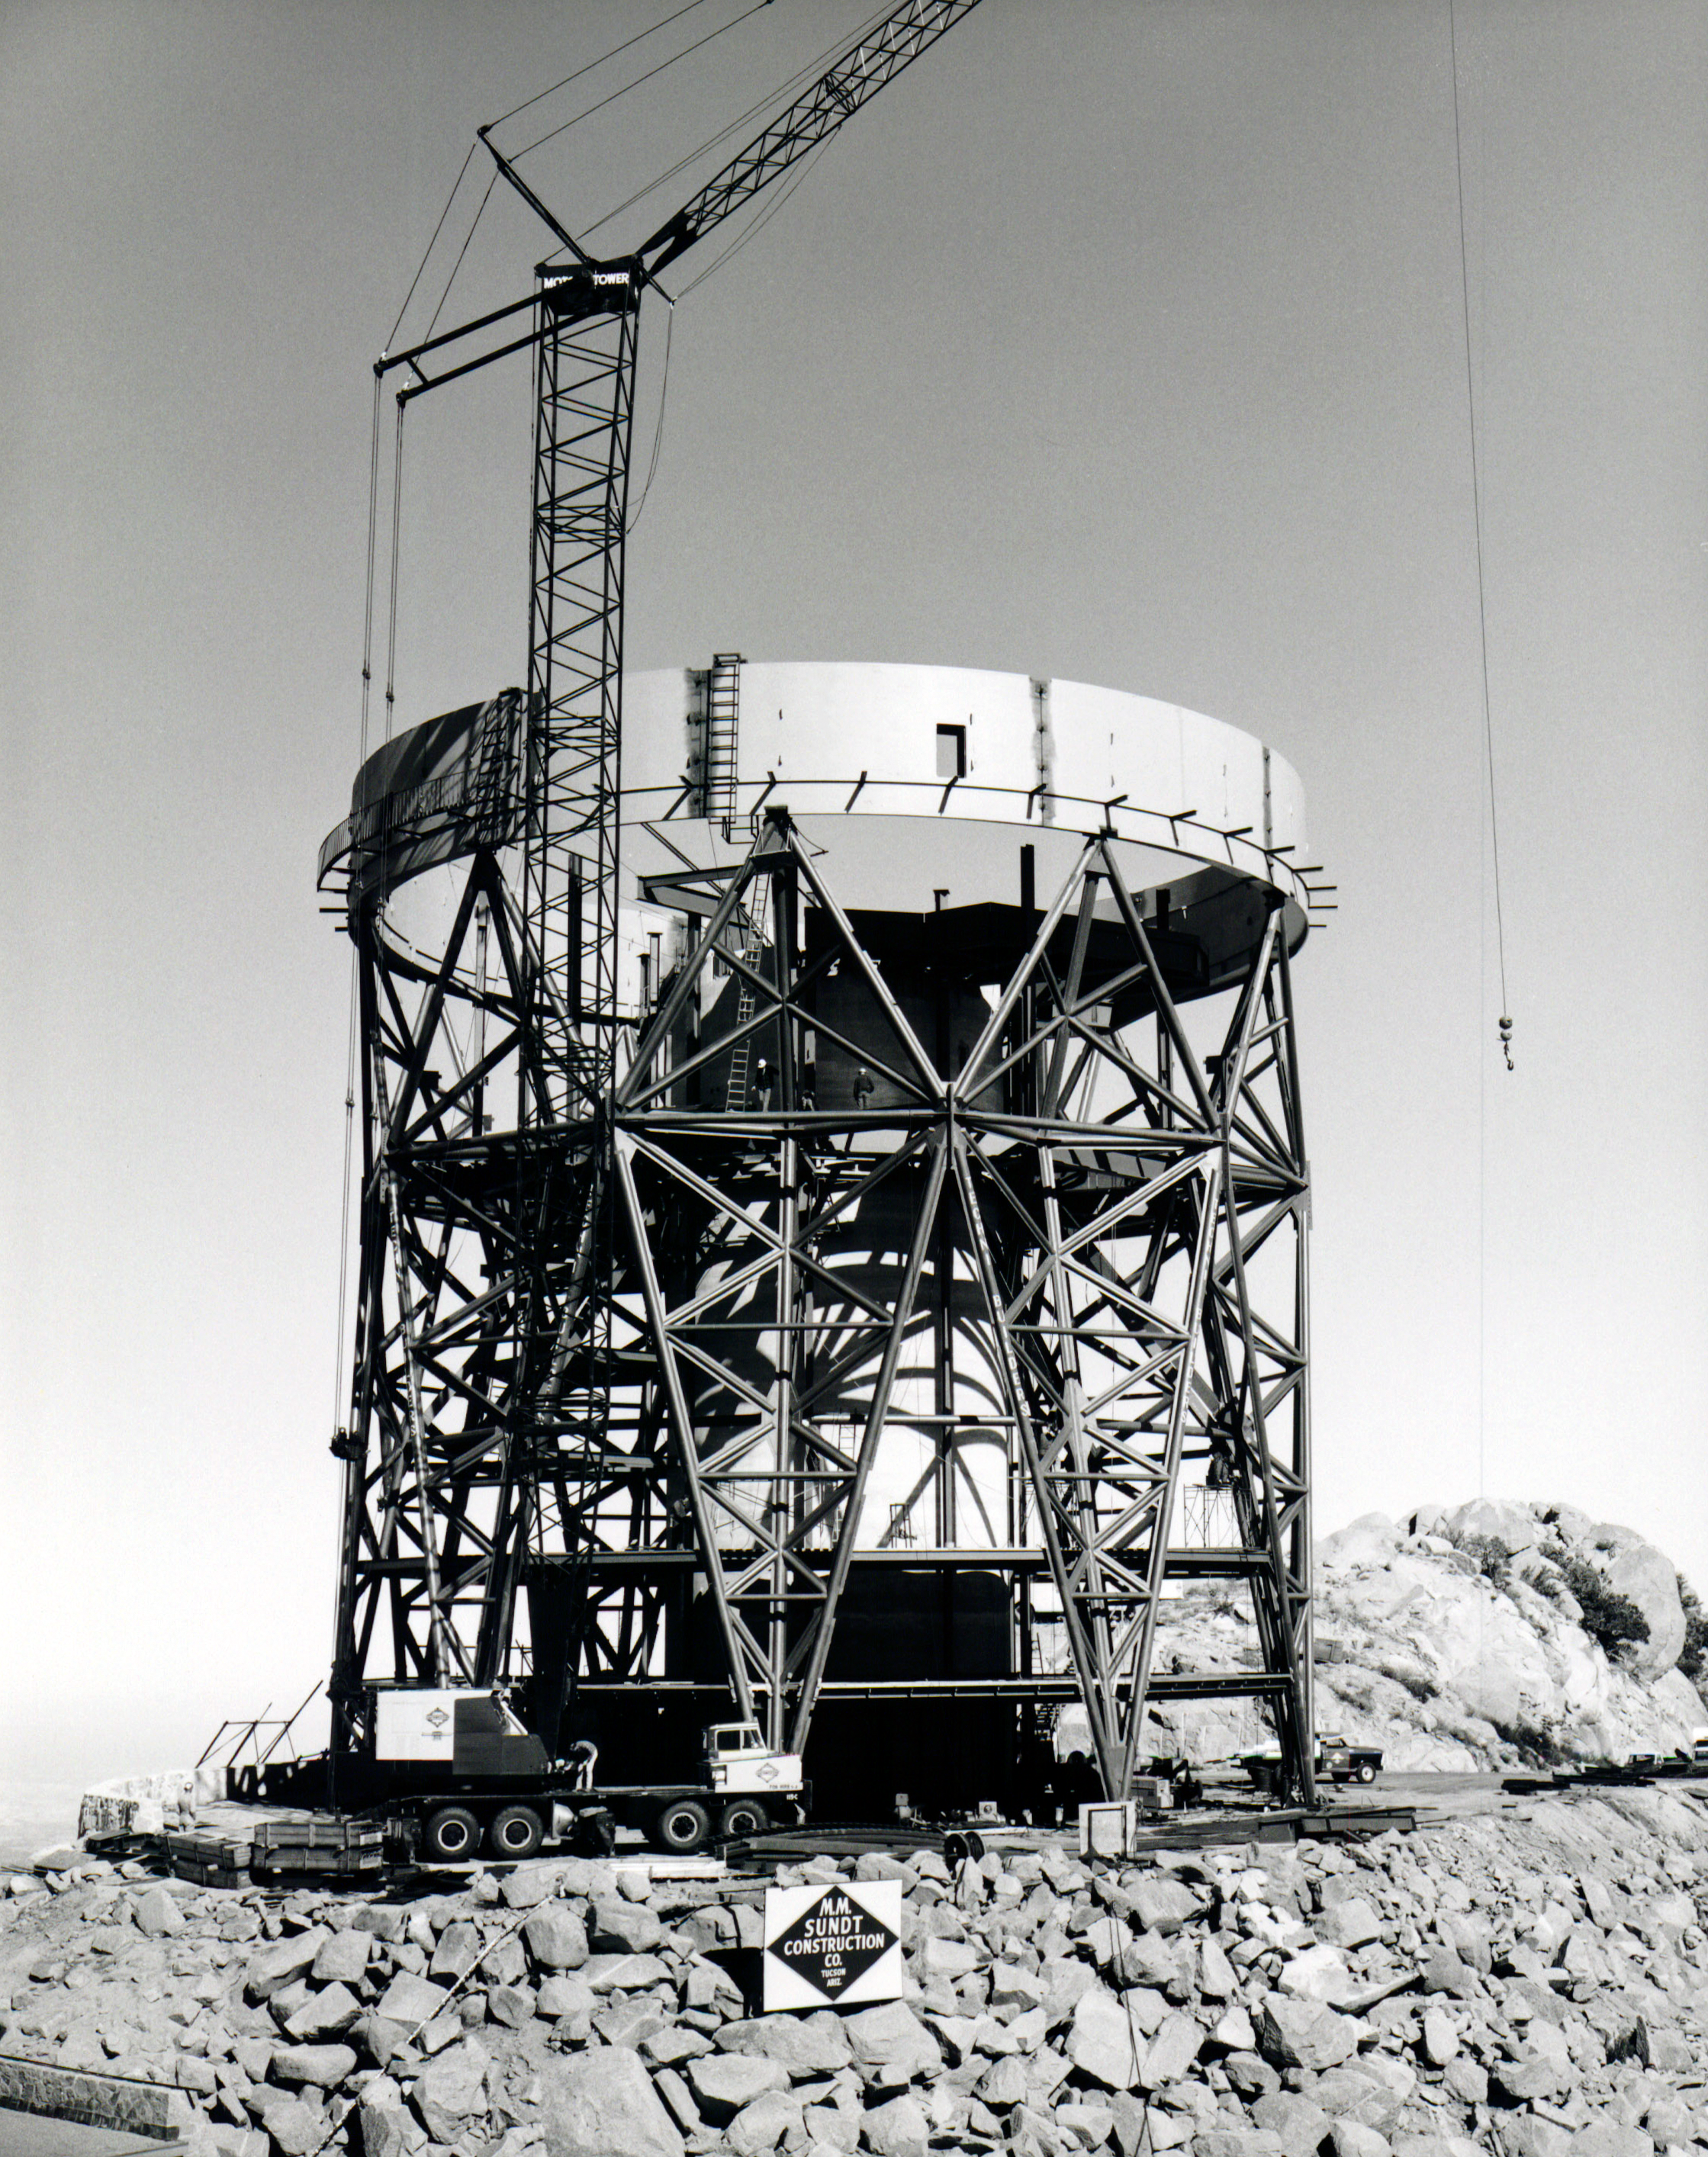

Nicholas U. Mayall 4-meter Telescope

A photo of the early stages of the construction of the dome for the Nicholas U. Mayall 4-meter Telescope.

Credit: NOIRLab/AURA/NSF